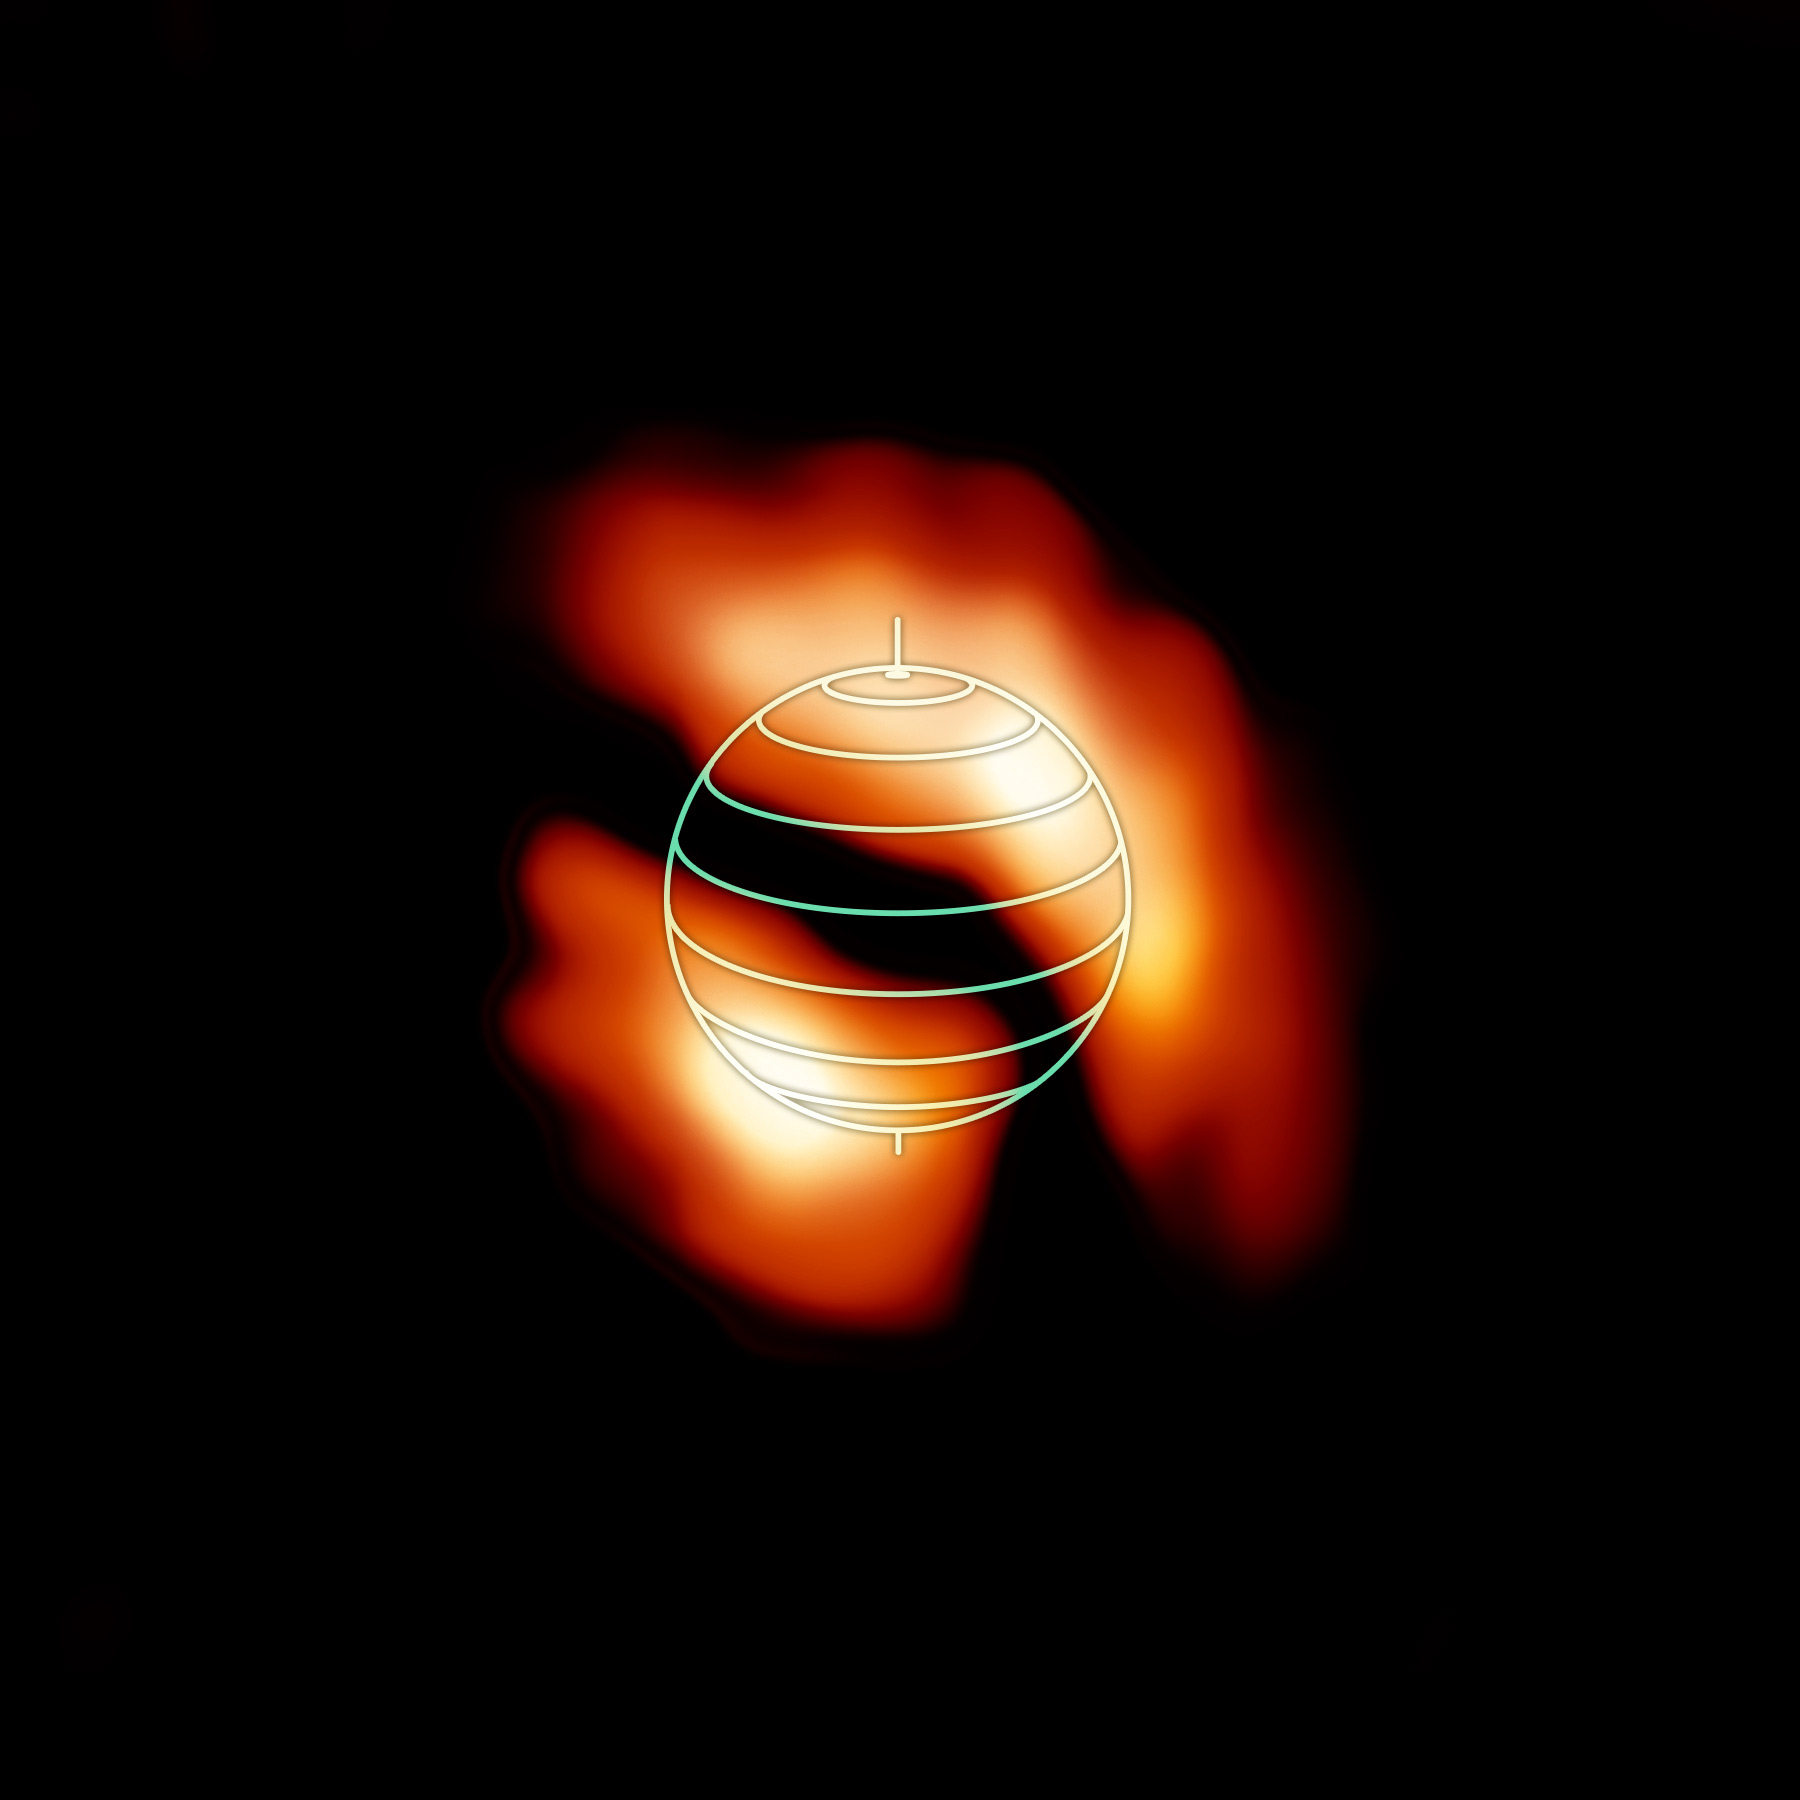

HCN in Titan's Atmosphere

ALMA image of the distribution of the organic molecule HCN in the upper atmosphere of Saturn's moon Titan. The denser, brighter concentrations are shown near the moon's north and south poles. Their shifted, off-axis locations were unexpected and could help researchers better understand Titan's complex atmospheric processes. The globe outline represents Titan's orientation at the time of the observations.

Credit: NRAO/AUI/NSF; M. Cordiner (NASA) et al.